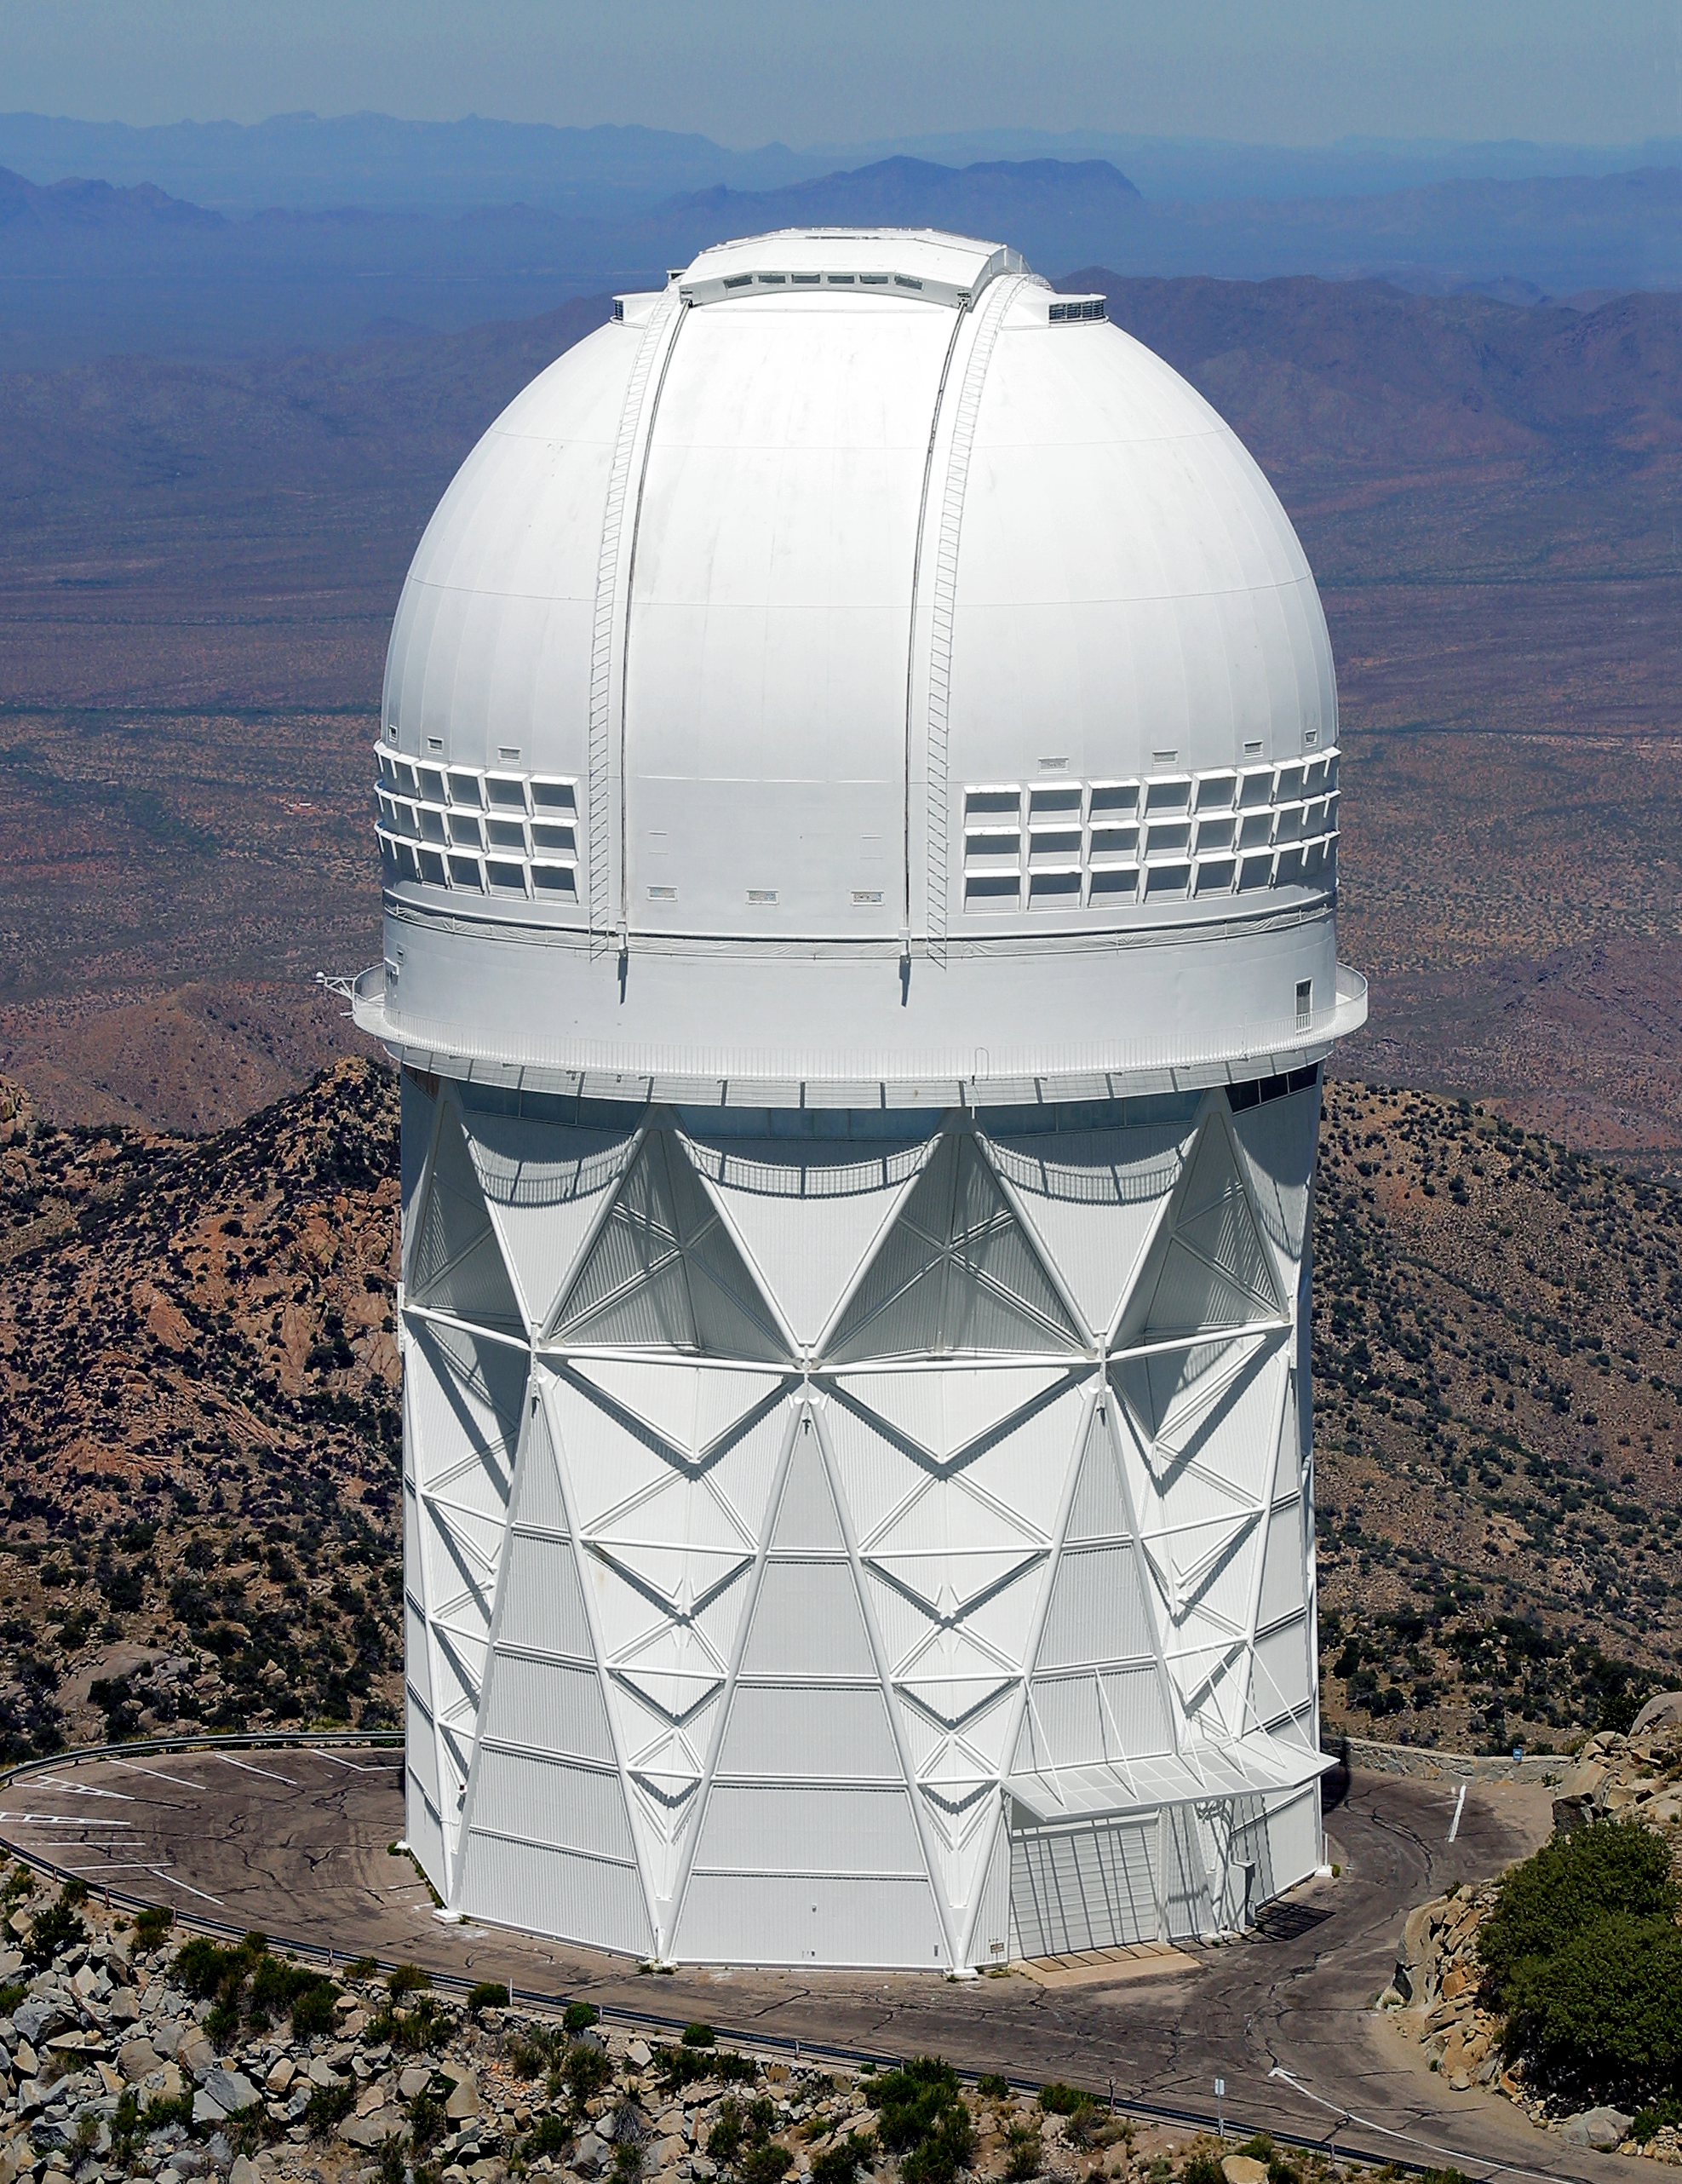

Aerial photography of Kitt Peak National Observatory, 13 June 2003

The Mayall 4-meter telescope.

Credit: NOIRLab/NSF/AURA